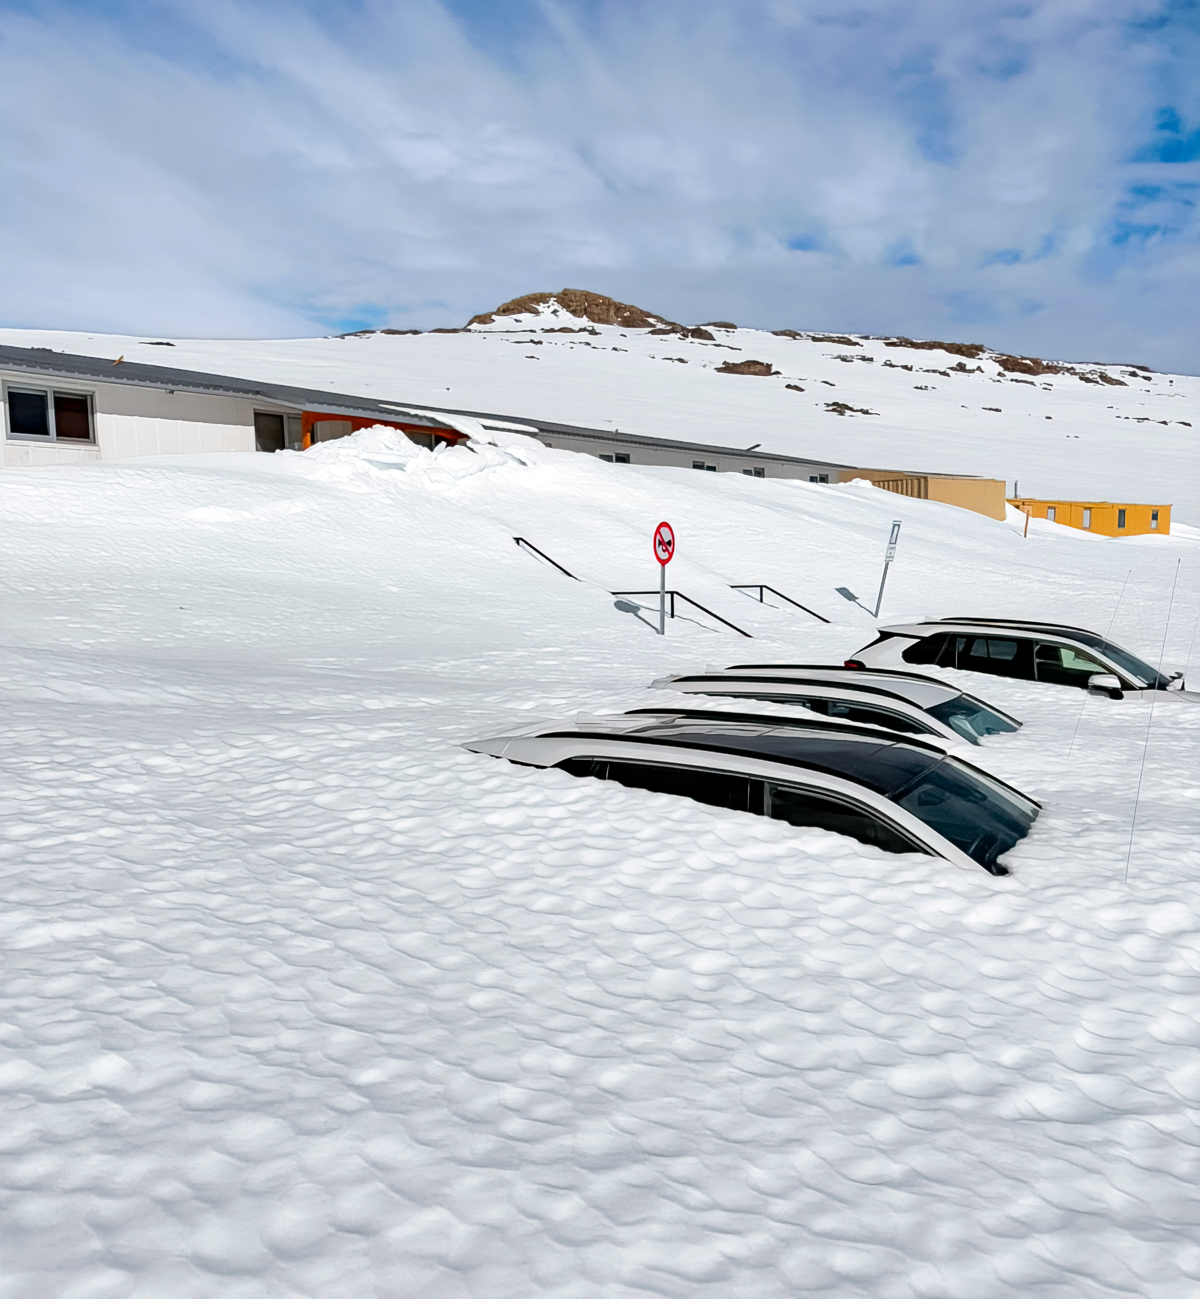

Cars under Snow at Cerro Pachón Hotel

Snow covers vehicles at the Cerro Pachón hotel area following a winter storm in July 2026.

Credit: NOIRLab/NSF/AURA